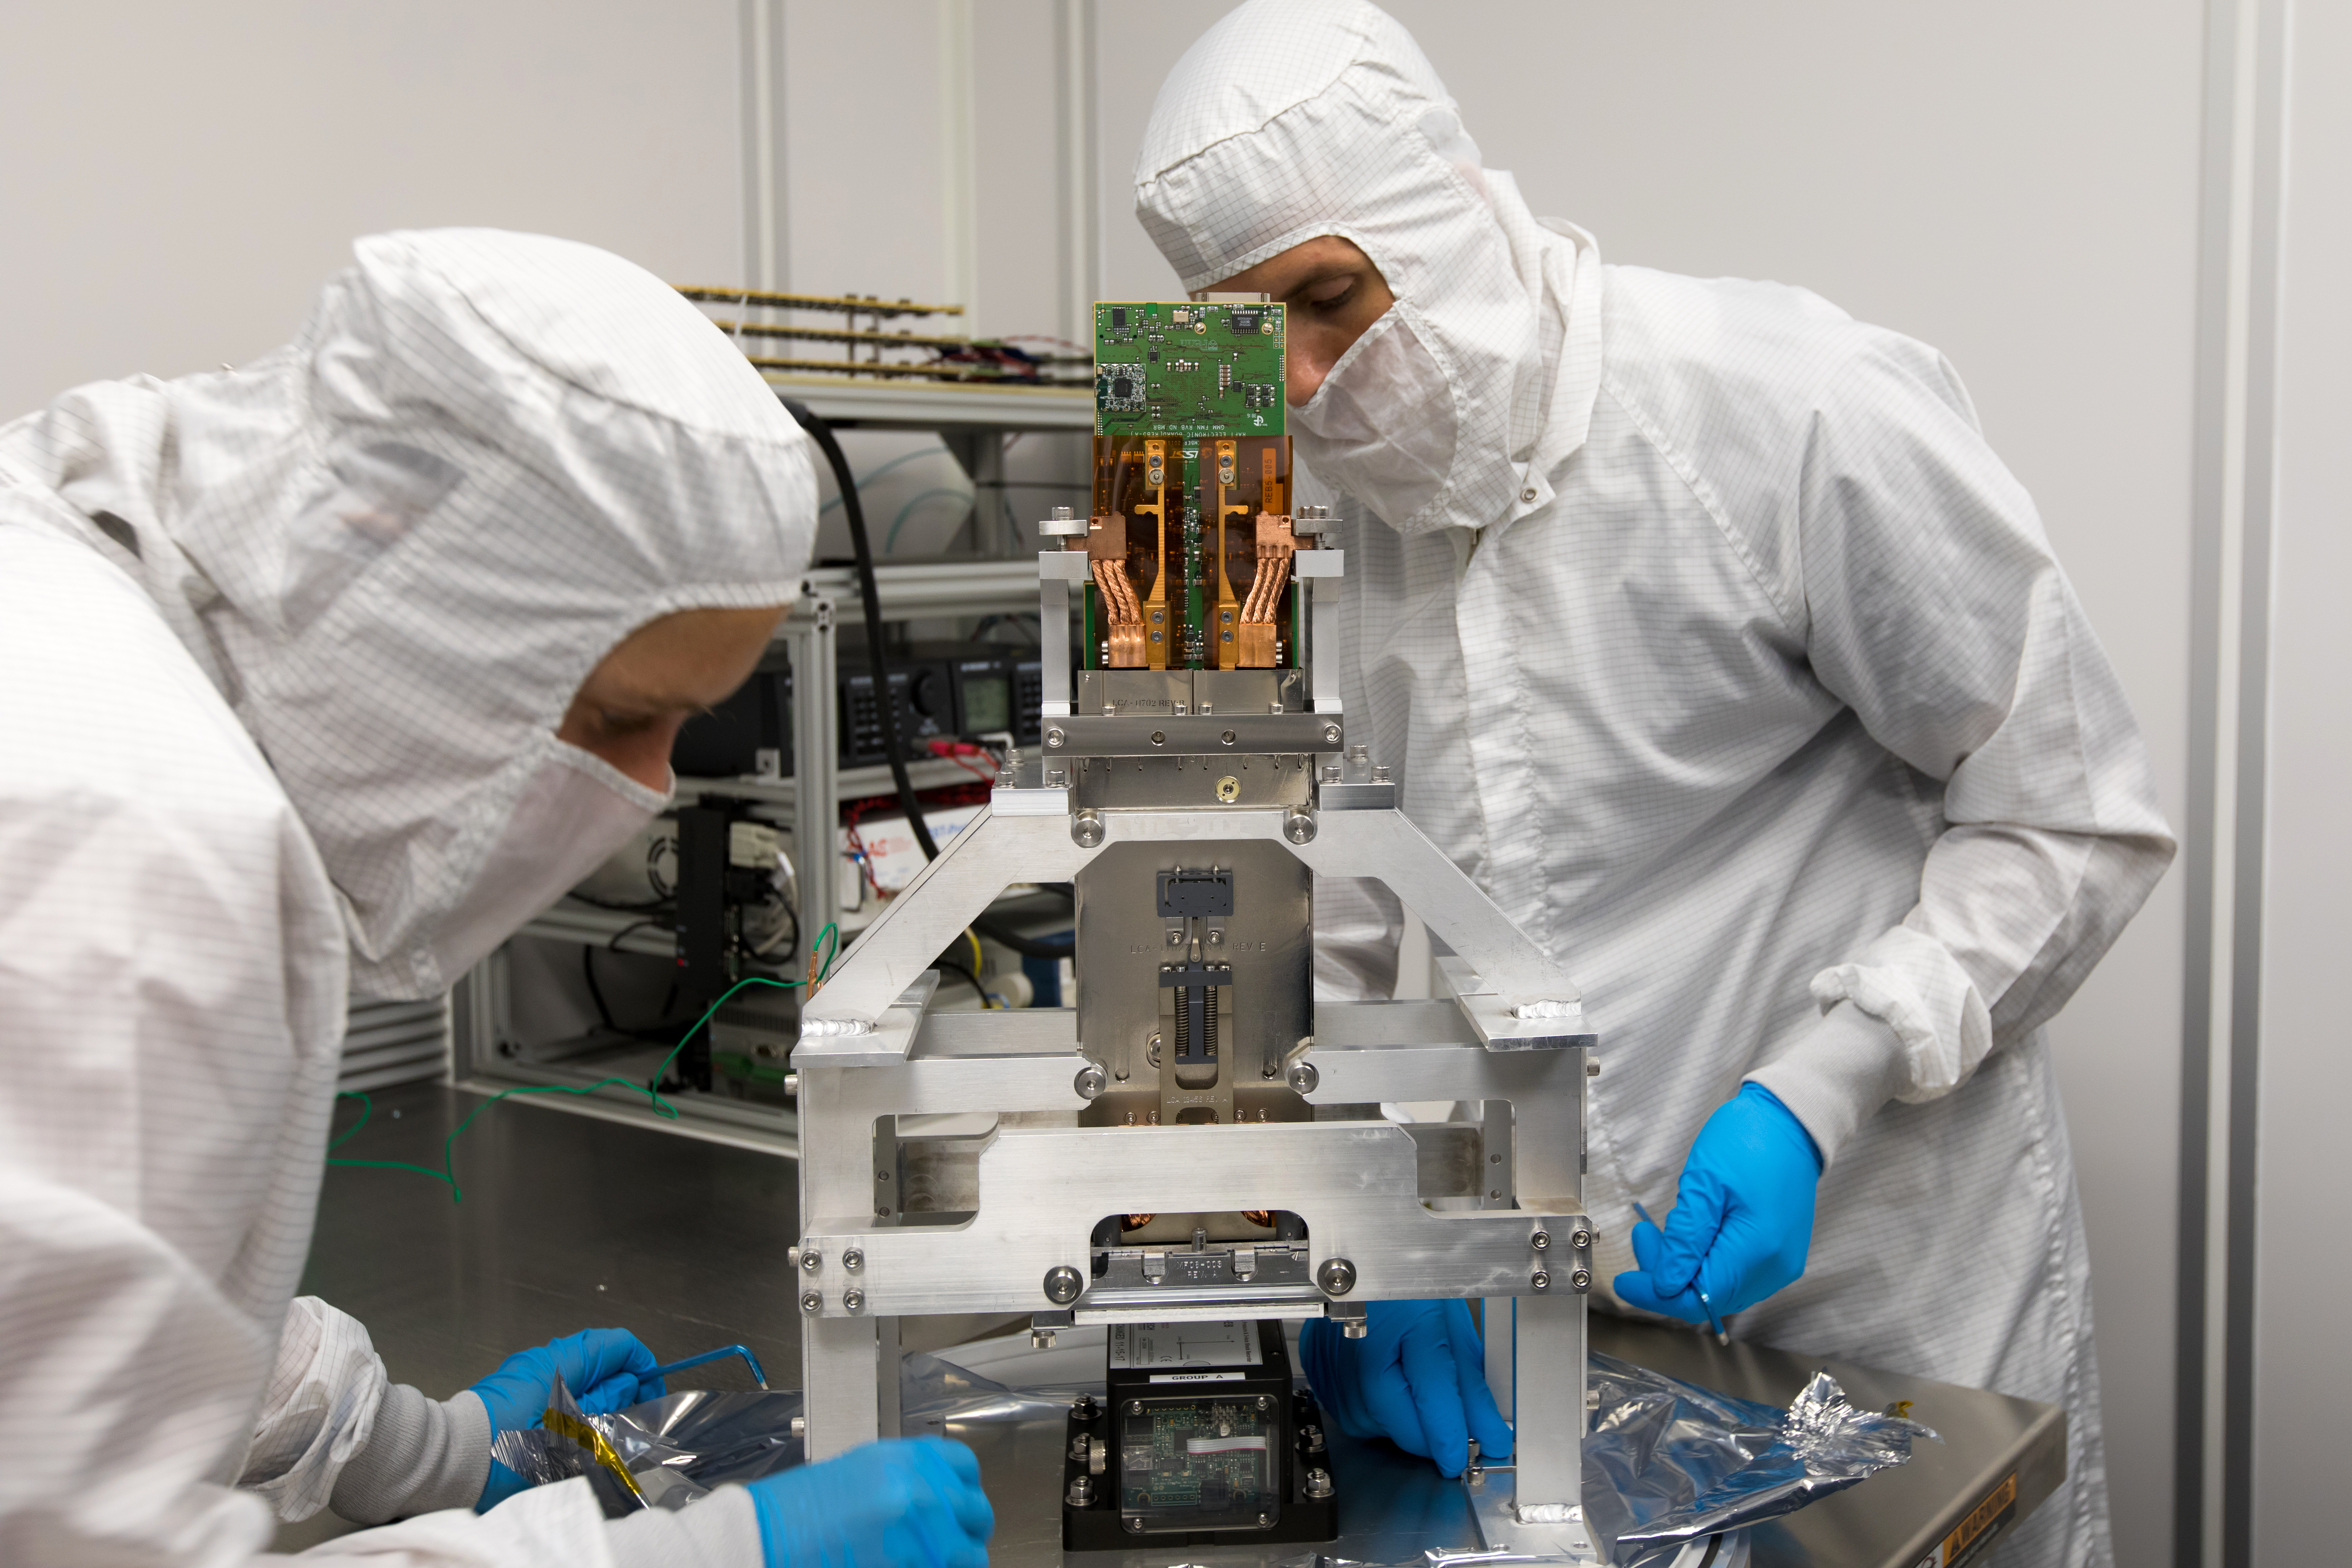

LSST Camera's First Sensor Array Arrives

Vera C. Rubin Observatory is currently under construction in Chile. The U.S. Department of Energy’s SLAC National Accelerator Laboratory is leading the construction of its Legacy Survey of Space and Time (LSST) camera – the largest digital camera ever built for astronomy.

Major milestone: The first of 21 "science rafts" for the 3.2-gigapixel LSST camera from Brookhaven National Lab. The rafts are arrays of nine imaging sensors, or CCDs, each with 4K-by-4K pixels. The LSST camera will be the largest digital camera ever built for astronomy. It will provide researchers with the widest, deepest and fastest views of the night sky for unprecedented studies of the Milky Way, the solar system, dark matter, dark energy, and much more. SLAC is assembling and testing the camera from parts built by a large collaboration of labs and universities.

LSST is funded by the National Science Foundation (NSF), the Department of Energy (DOE) Office of Science, and private funding raised by the LSST Corporation. For more information, visit: lsst.slac.stanford.edu/.

Credit: Dawn Harmer/SLAC National Accelerator Laboratory